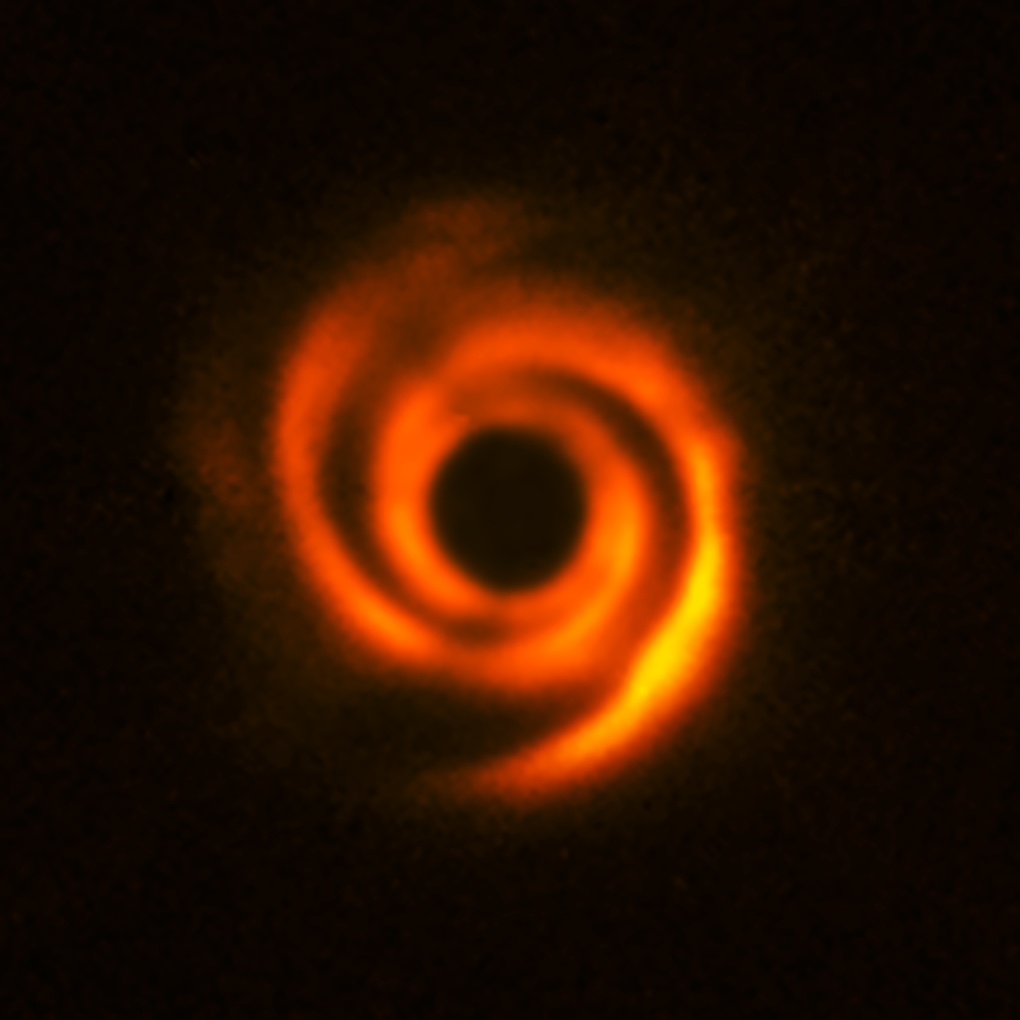

Disc around the star HD 135344B

Using ESO’s SPHERE instrument at the Very Large Telescope, a team of astronomers observed the planetary disc surrounding the star HD 135344B, about 450 light-years away. The disc shows prominent spiral-arm-like structures. These are thought to have been created by one or multiple massive protoplanets, destined to become Jupiter-like worlds.

The central part of the image appears dark because SPHERE blocks out the light from the brilliant central star to reveal the much fainter structures surrounding it.

Credit: ESO, T. Stolker et al.